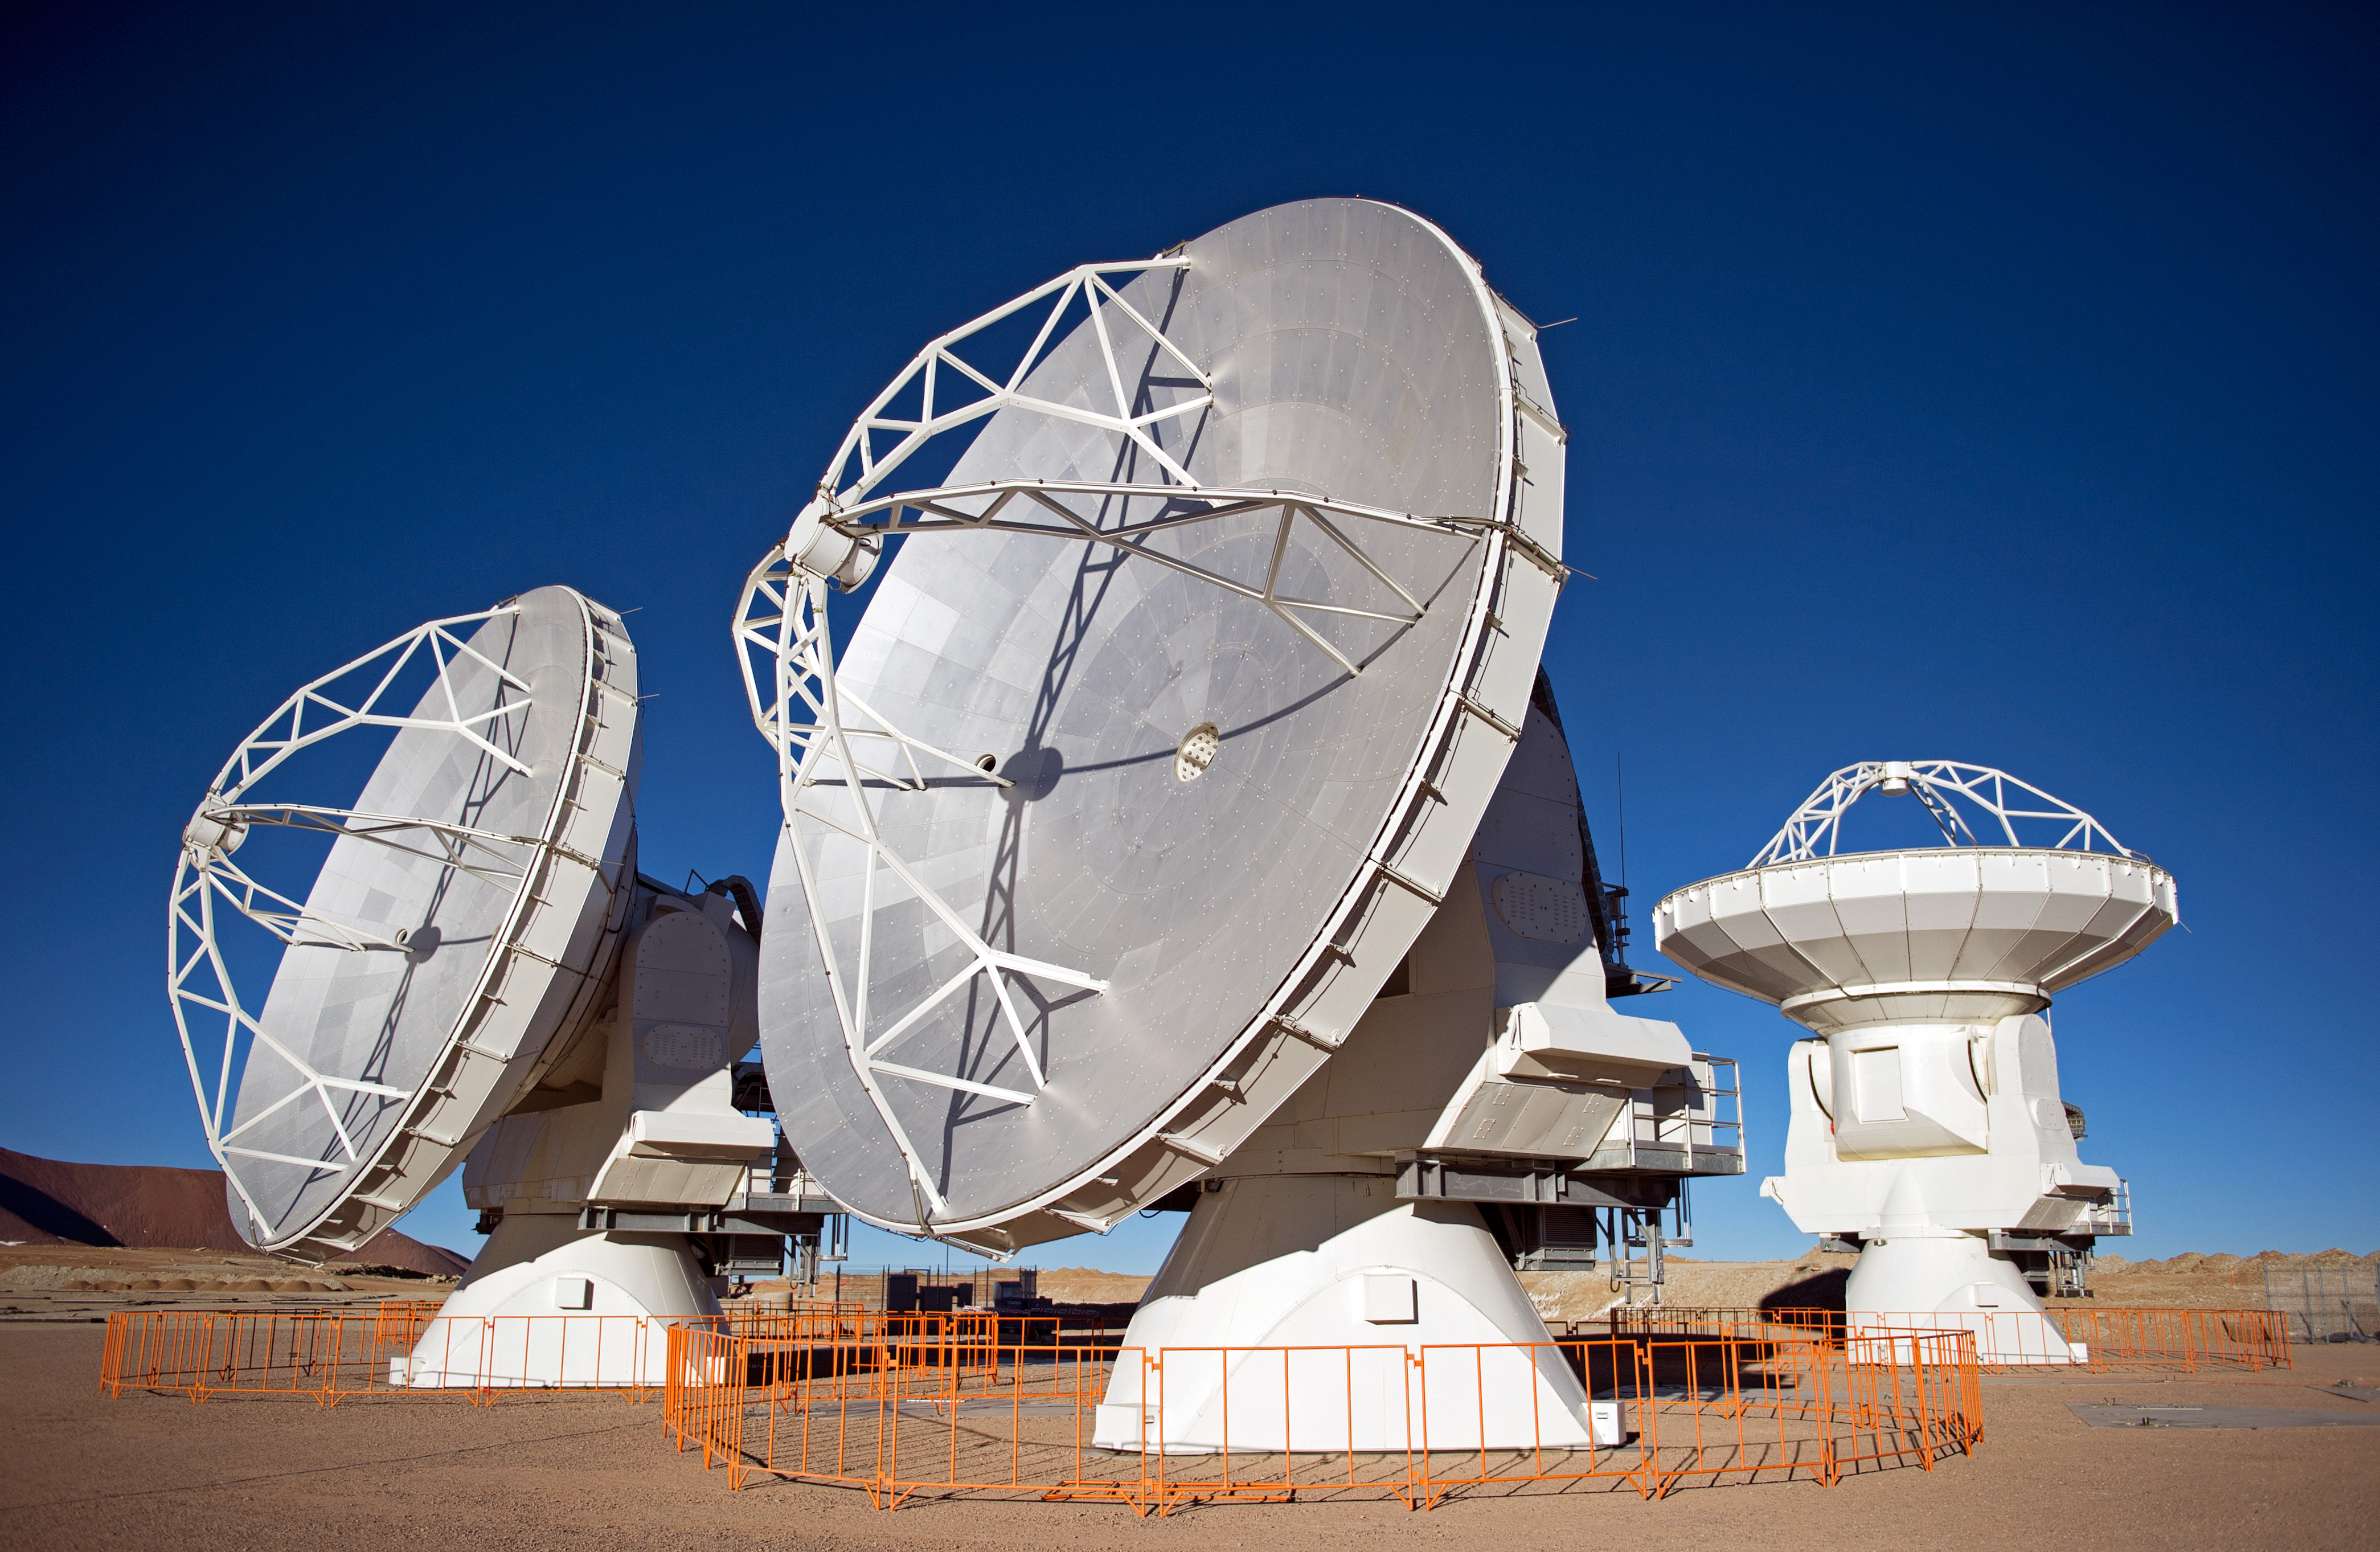

The first ALMA antennas on Chajnantor

Three of the first ALMA antennas at the Array Operations Site (AOS), where they are being tested as part of the ongoing Commissioning and Science Verification process.

Credit: J.F. Salgado (ESO)